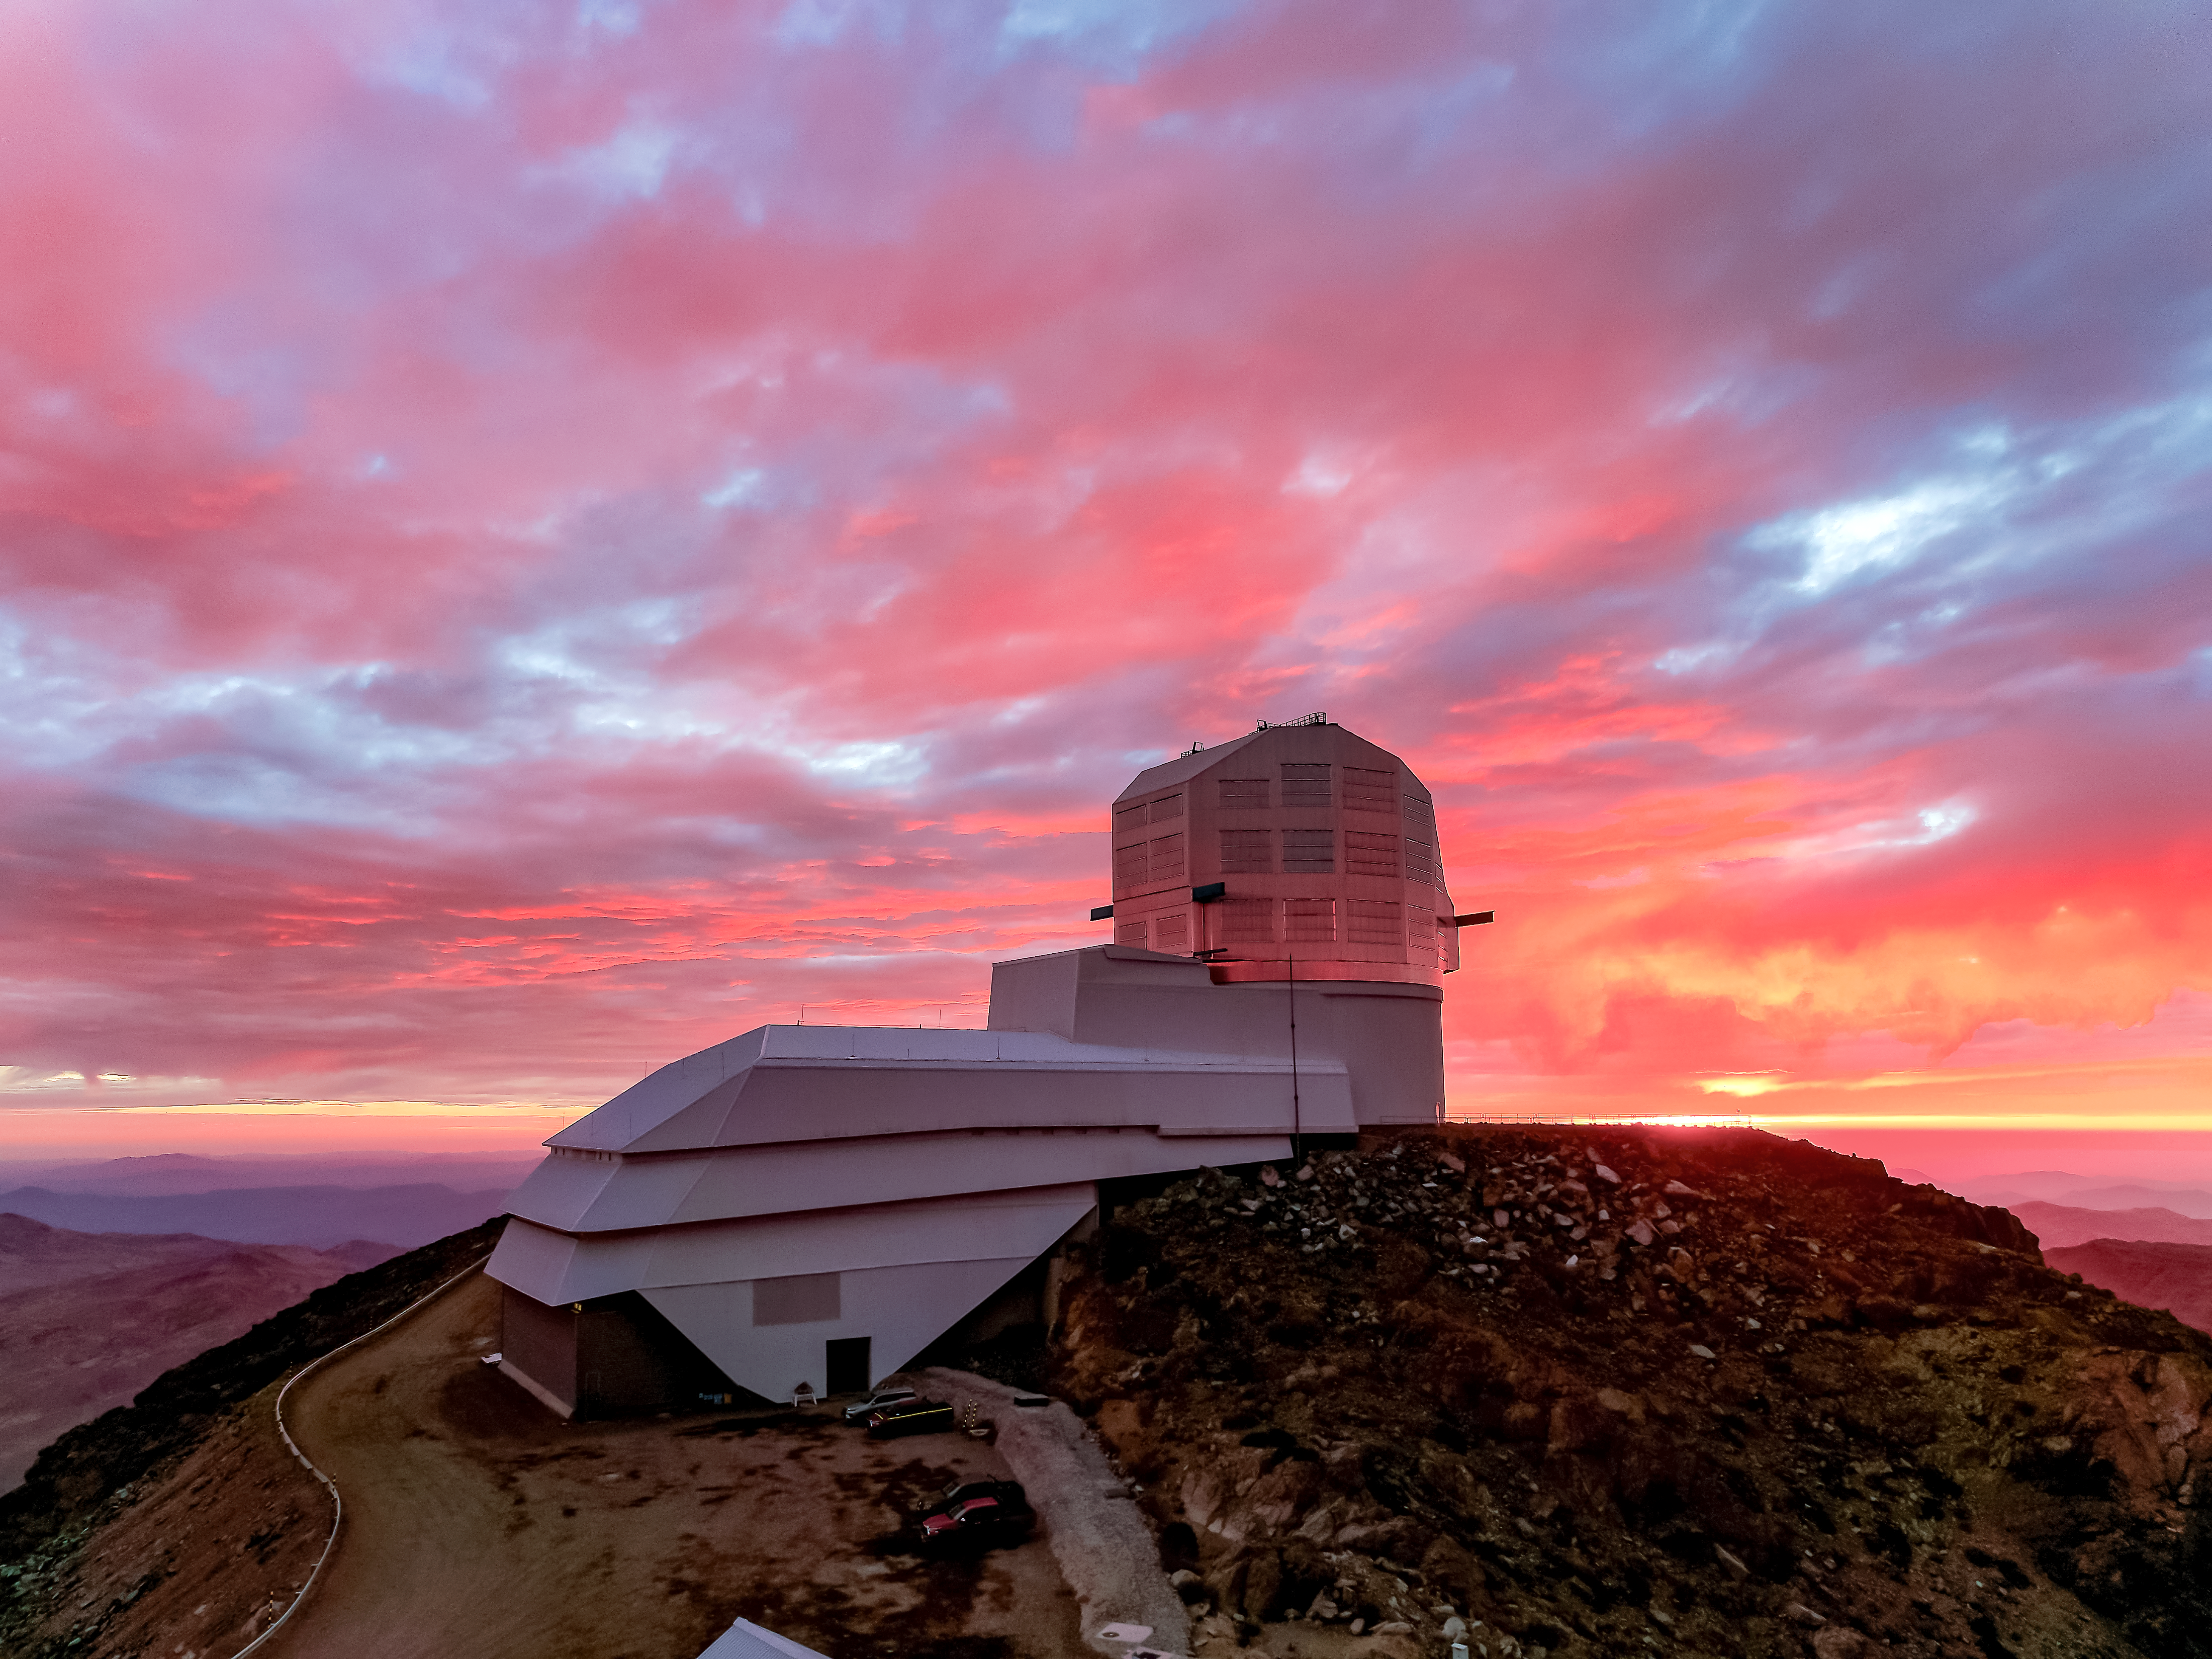

Sunset on Cerro Pachón

The sun sets behind NSF-DOE Vera C. Rubin Observatory on Cerro Pachón in Chile.

Credit: NSF–DOE Vera C. Rubin Observatory/NOIRLab/SLAC/AURA/W. O'Mullane